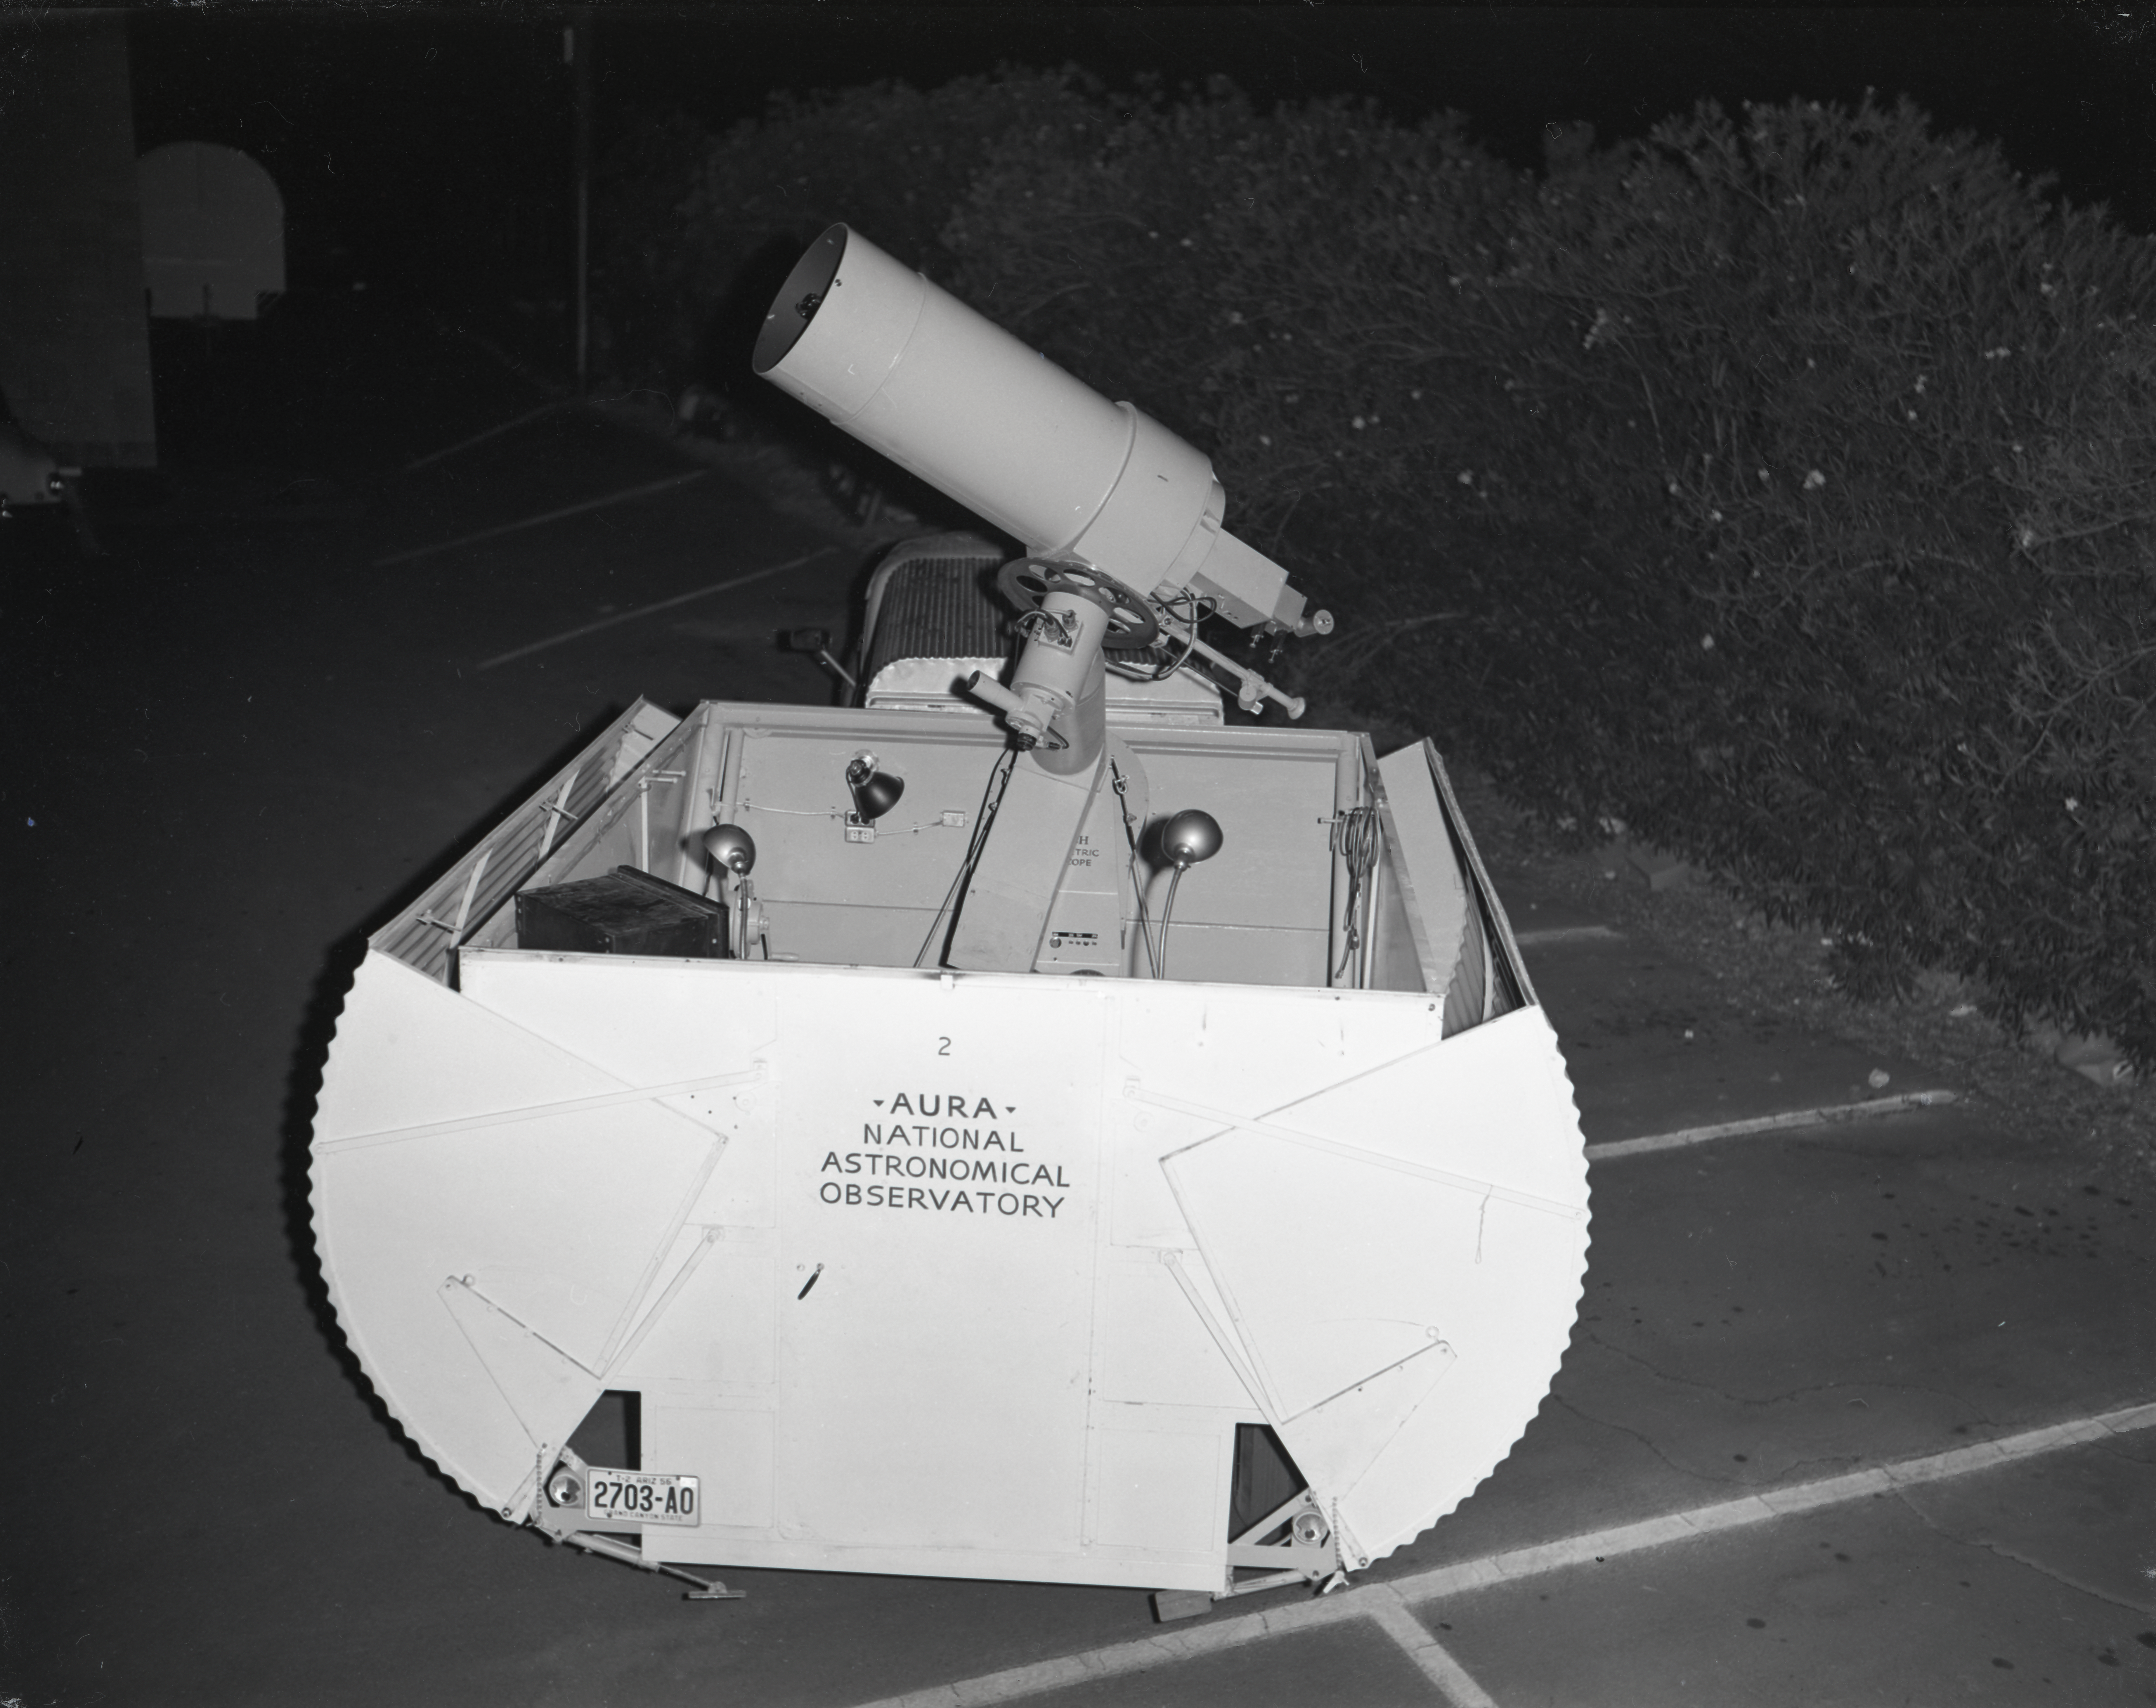

16-inch Site-Testing Telescope in 1958

This image is stored at NOIRLab Headquarters in Tucson, Arizona. For the original negative of this image, see KPNO Negatives envelope 402-404, image 402. It was captured around 1958. The 16-inch telescope was used in portable temporary housing and was transported to various locations to test site conditions before Kitt Peak was eventually selected as the main site for the National Observatory.

This image is part of NSF NOIRLab’s historical archives.

Credit: KPNO/NOIRLab/NSF/AURA